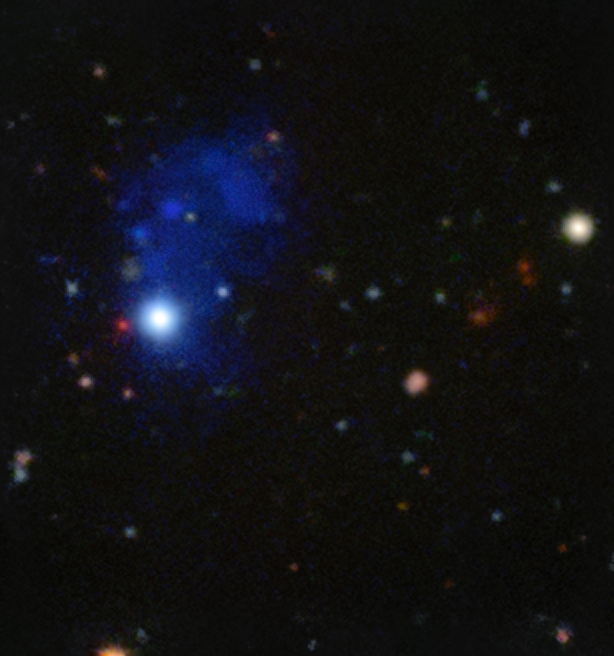

MUSE spies accreting giant structure around a quasar

This Picture of the Week shows a huge cloud of gas around the distant quasar SDSS J102009.99+104002.7, taken by the Multi Unit Spectroscopic Explorer (MUSE) instrument on ESO’s Very Large Telescope (VLT) at the Paranal Observatory. Quasars are the luminous centres of active galaxies, which are kept active by material falling onto the central supermassive black hole. This quasar and its surrounding cloud are at a redshift larger than 3, meaning that they are seen as they were only about 2 billion years after the Big Bang.

The cloud of gas (or nebula) surrounding the quasar is known to astronomers as an Enormous Lyman-Alpha Nebula (ELAN). These types of nebula are massive structures of gas which formed in the early Universe, and they can help astronomers to learn how angular momentum — which explains the observed rotation of more recent galaxies — was created in the Universe. Thanks to the revolutionary MUSE instrument, it is now possible to observe these rare giant nebulae in greater detail than ever before.

This particular ELAN has a diameter of about a million light-years, and MUSE’s spectral imaging capabilities have allowed astronomers to measure the signature of inspiraling motions within the nebula — for the first time ever.

Credit: ESO/Arrigoni Battaia et al.